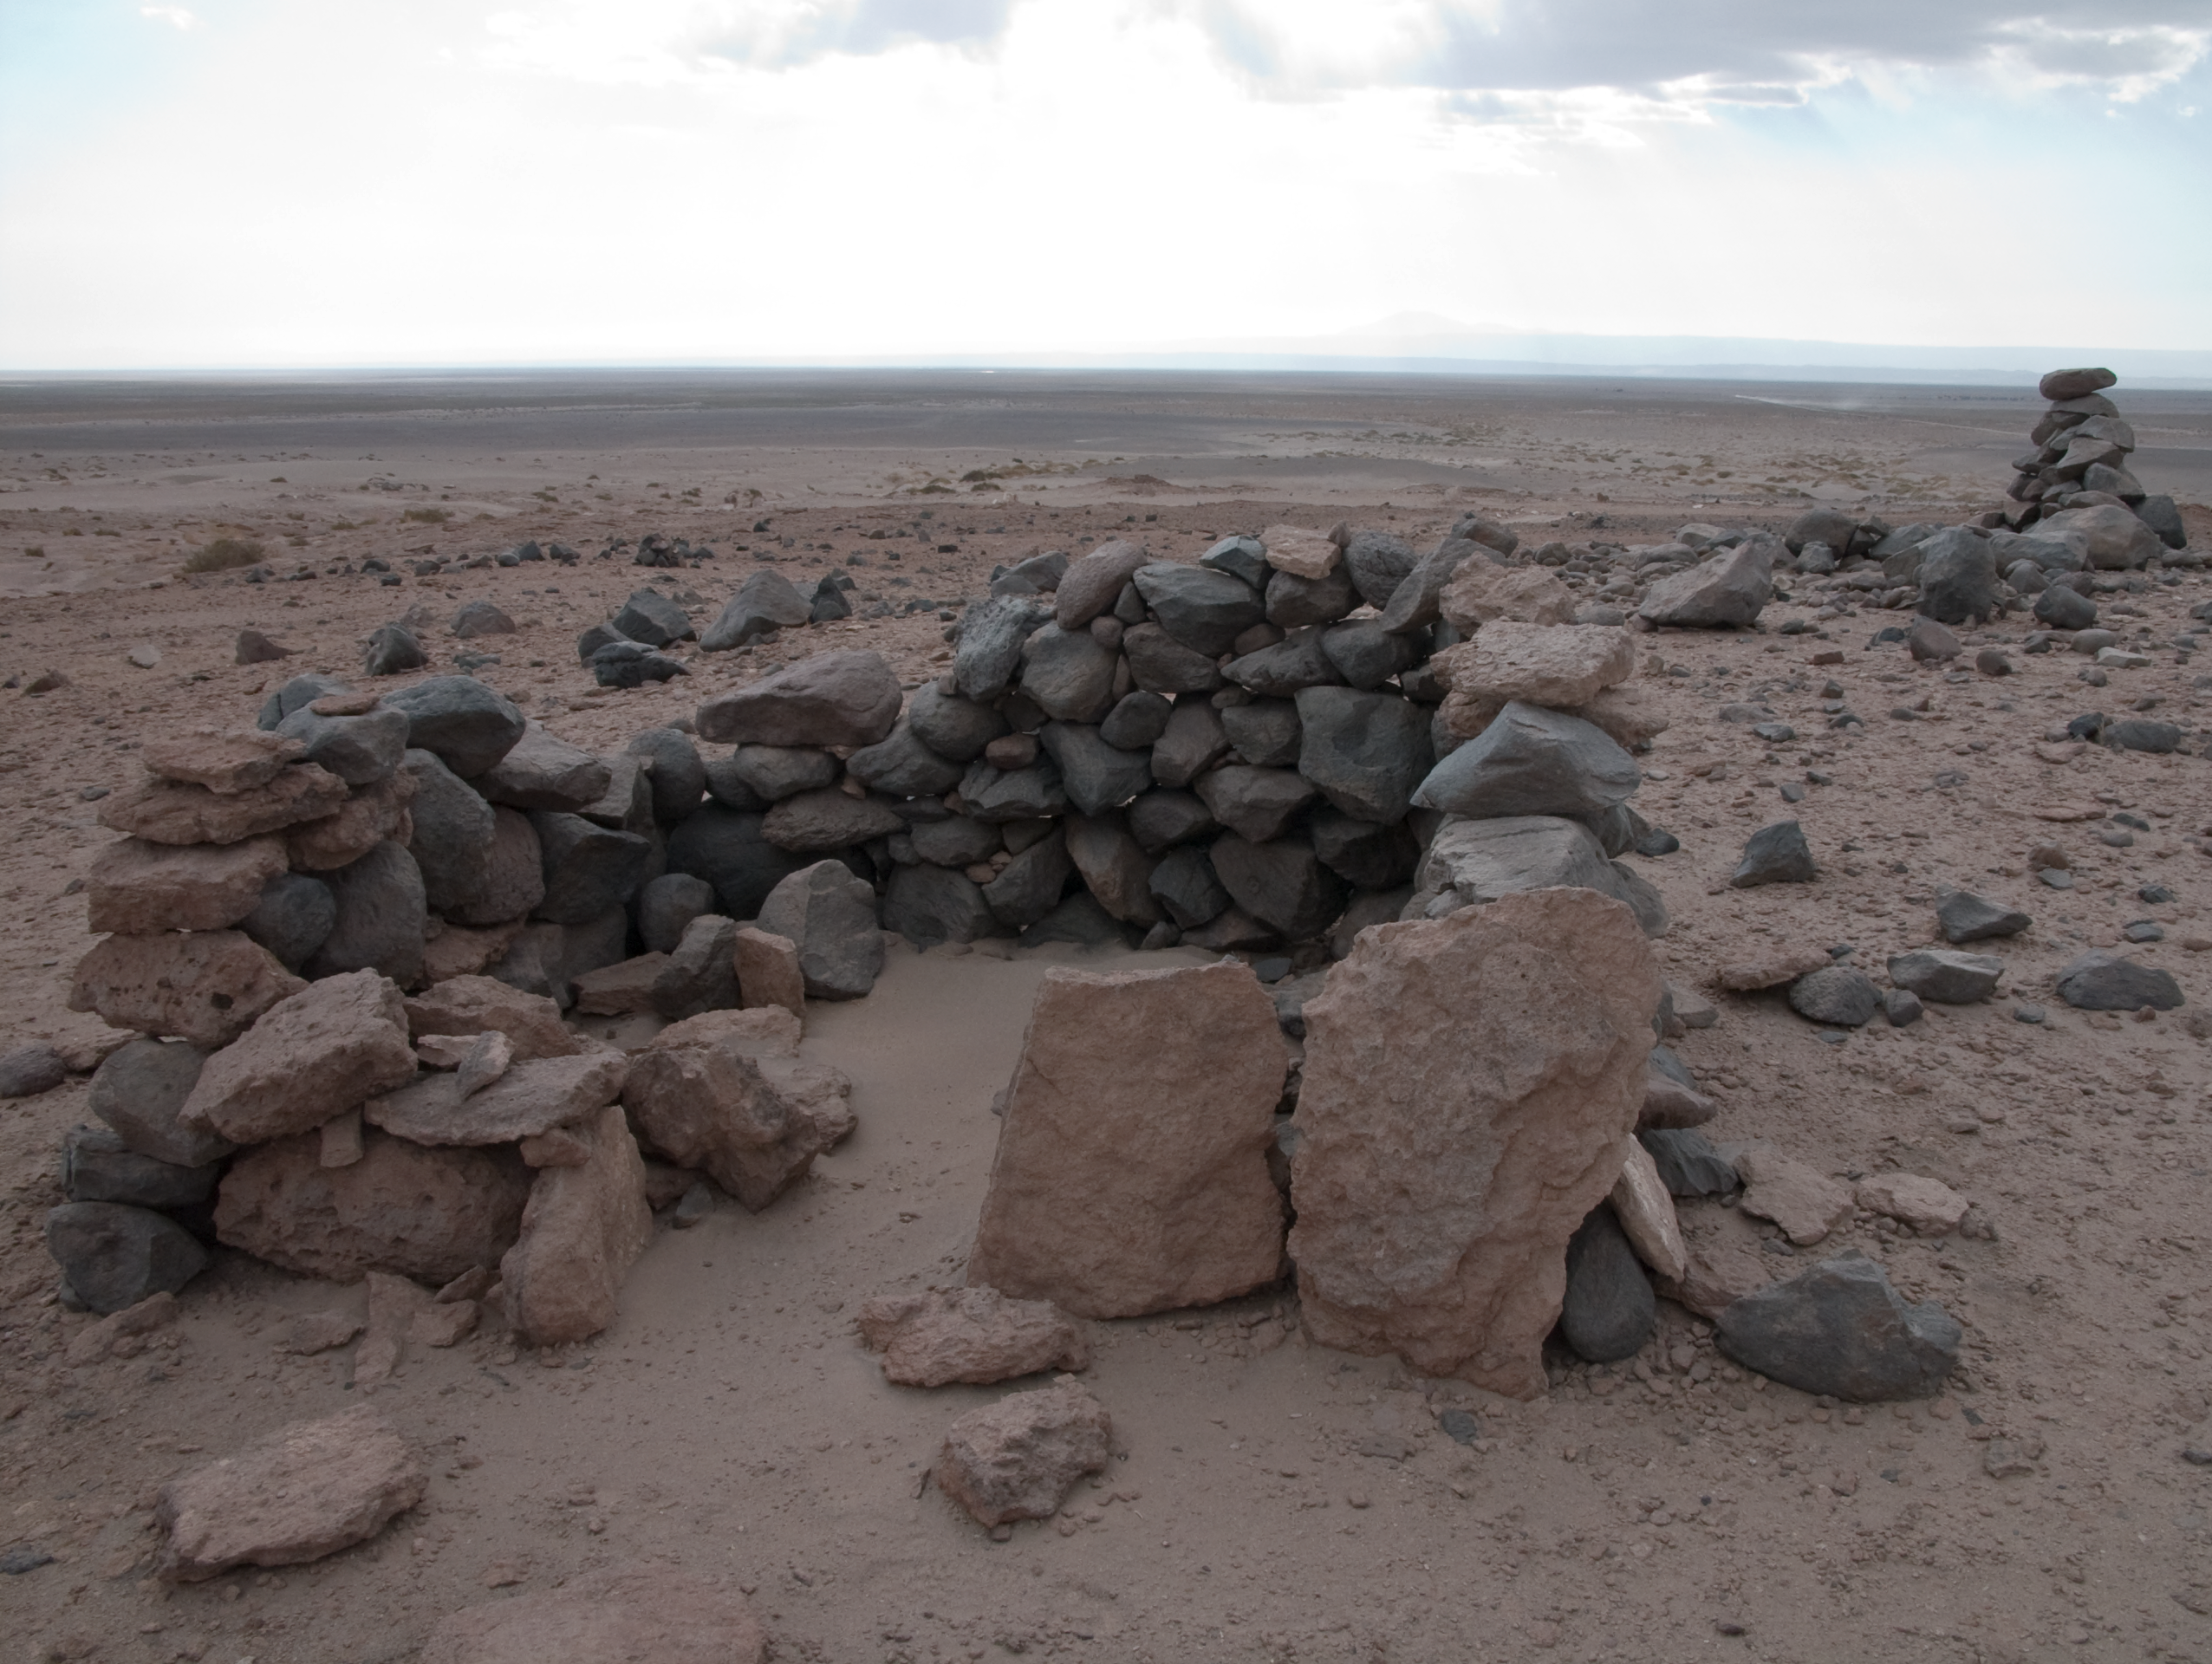

Archaeology in Atacama's Chilean desert

The natural environment around the ALMA site. These archaeological testimonies were found near the ALMA site. This picture was obtained in August 2004.

Credit: ESO